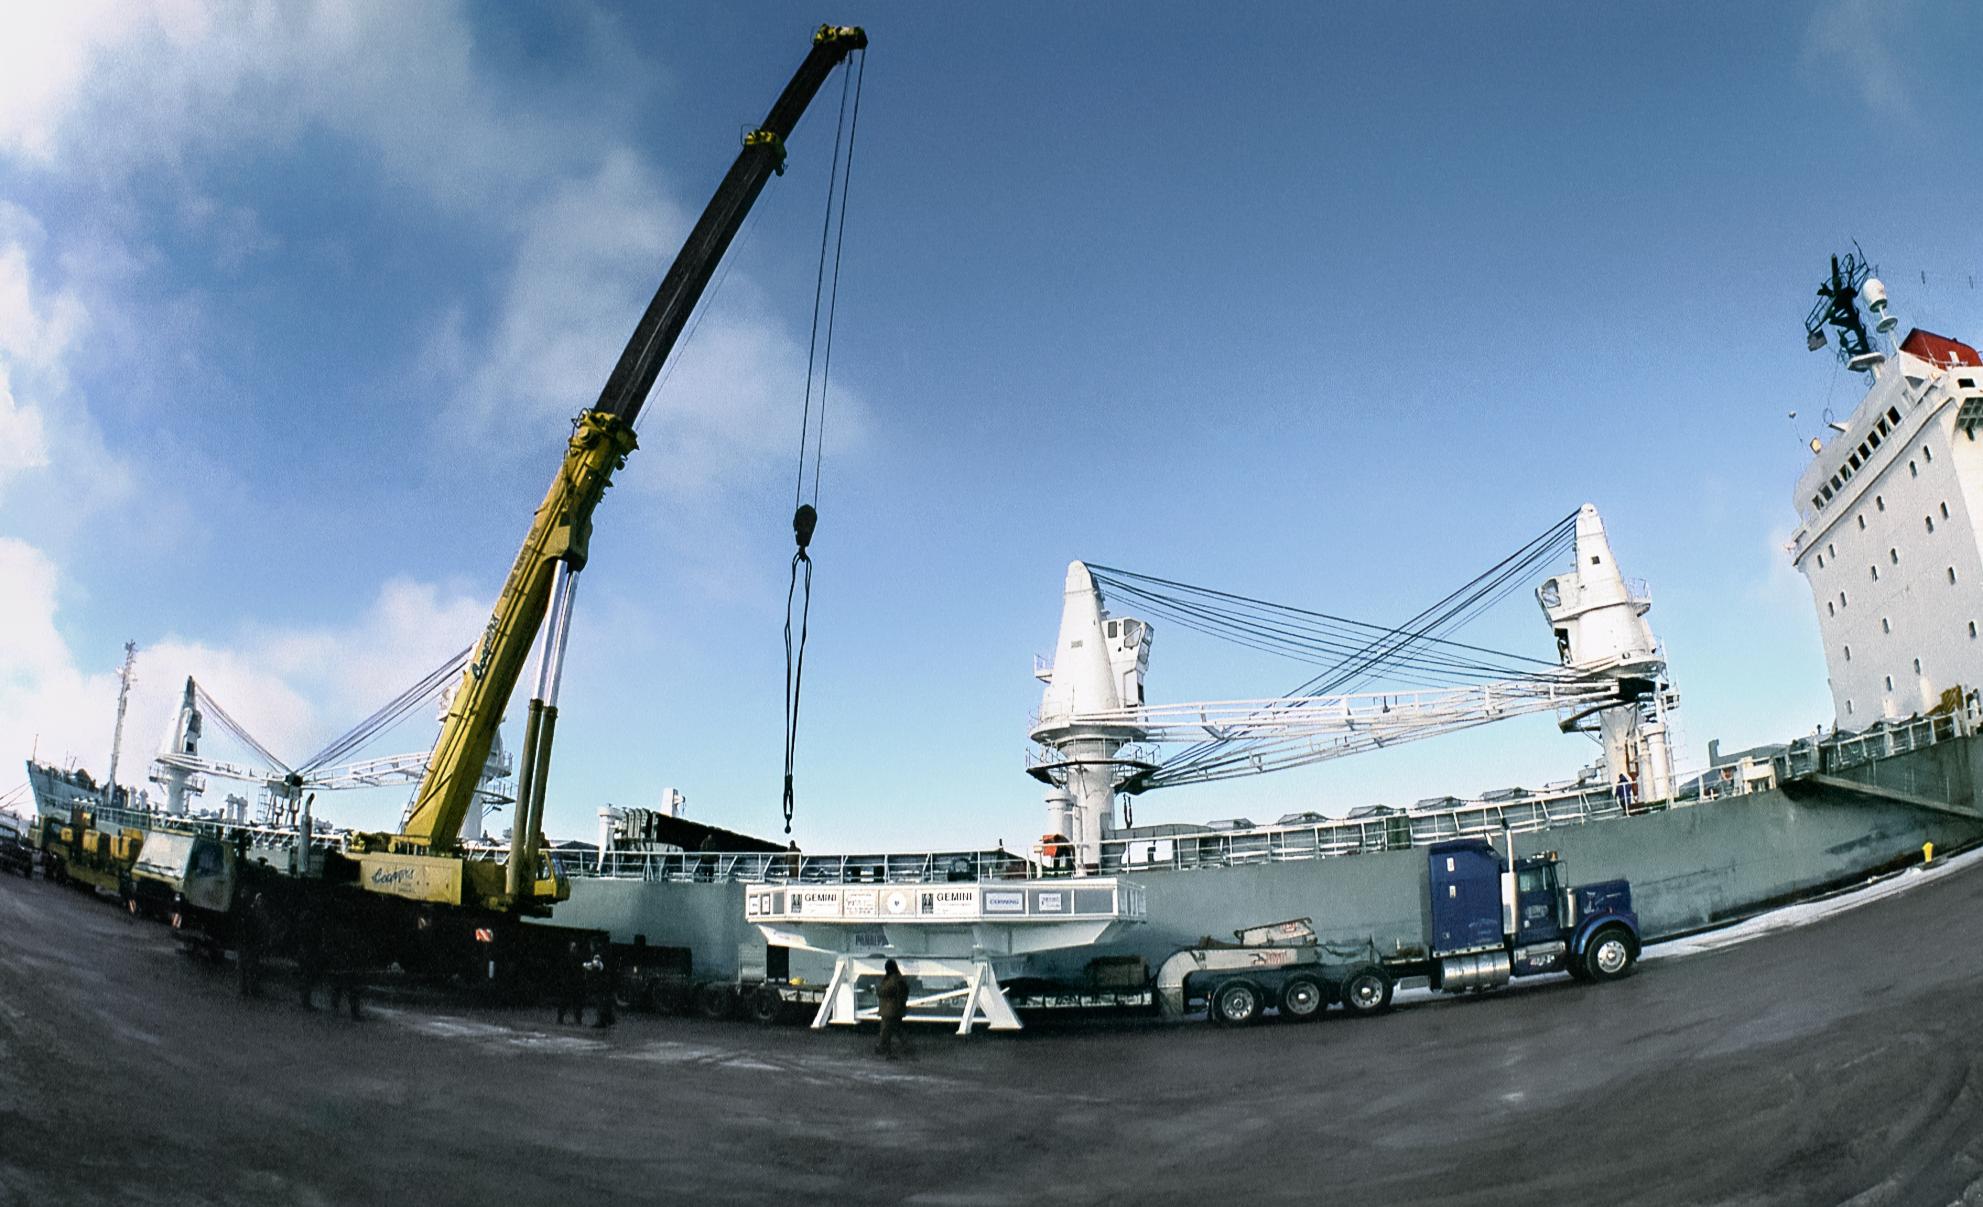

The Gemini Mirror's Journey to Polishing

The 8-meter primary mirror meant for one of the International Gemini Observatory's twin telescopes is being loaded onto a barge at the Port of Ogdensburg in New York. The mirror is en route to the REOSC polishing facility in France. This image was captured in December 1995.

Credit: NOIRLab/NSF/AURA